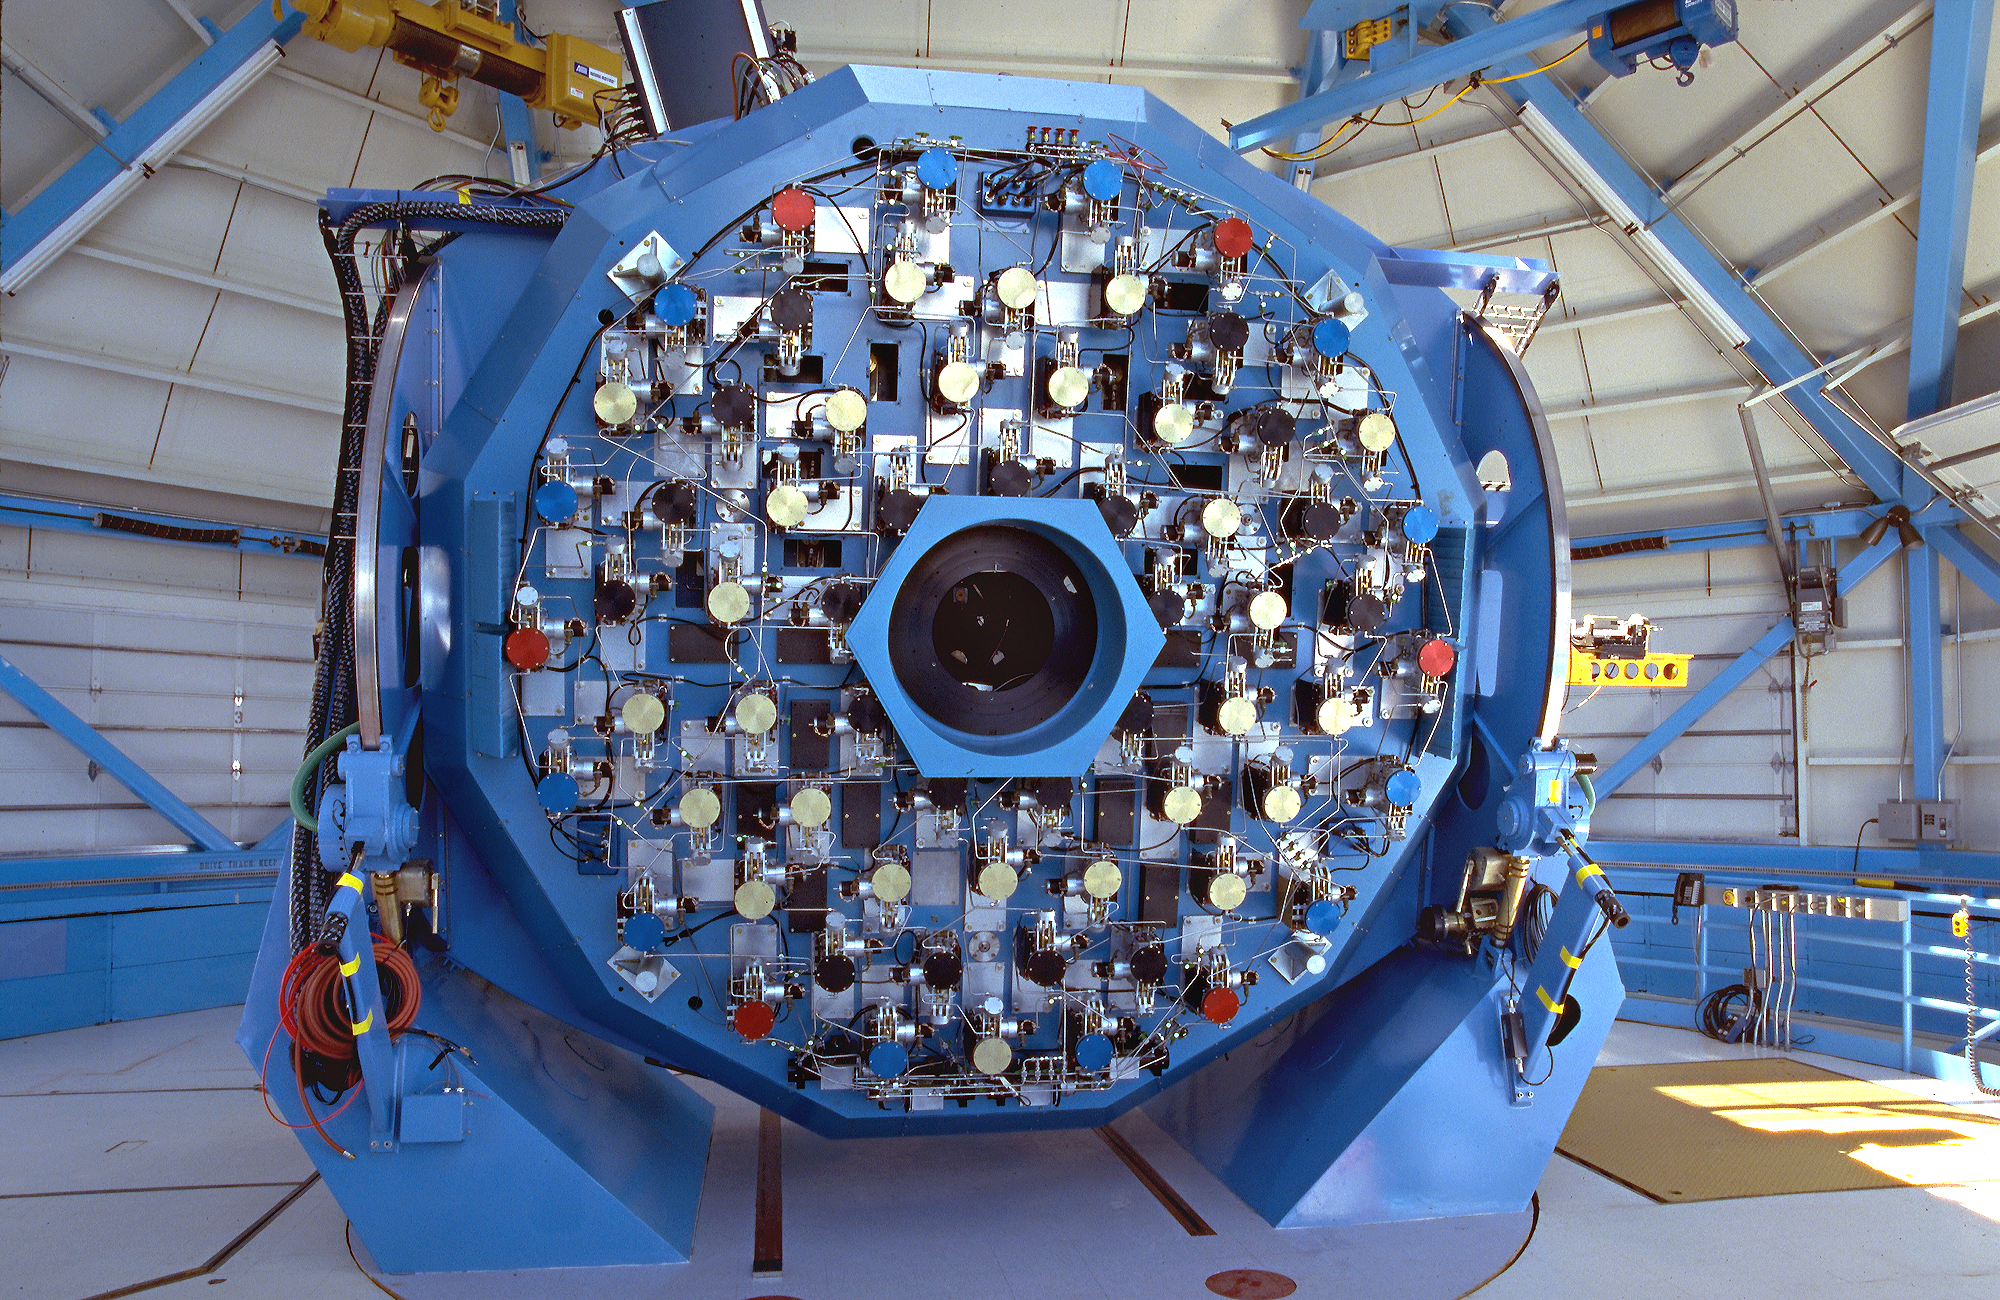

WIYN telescope mirror mechanism.

The back of the WIYN 3.5m telescope primary mirror, showing the complex control systems for the active optics and mirror cooling.

Credit: NOIRLab/NSF/AURA